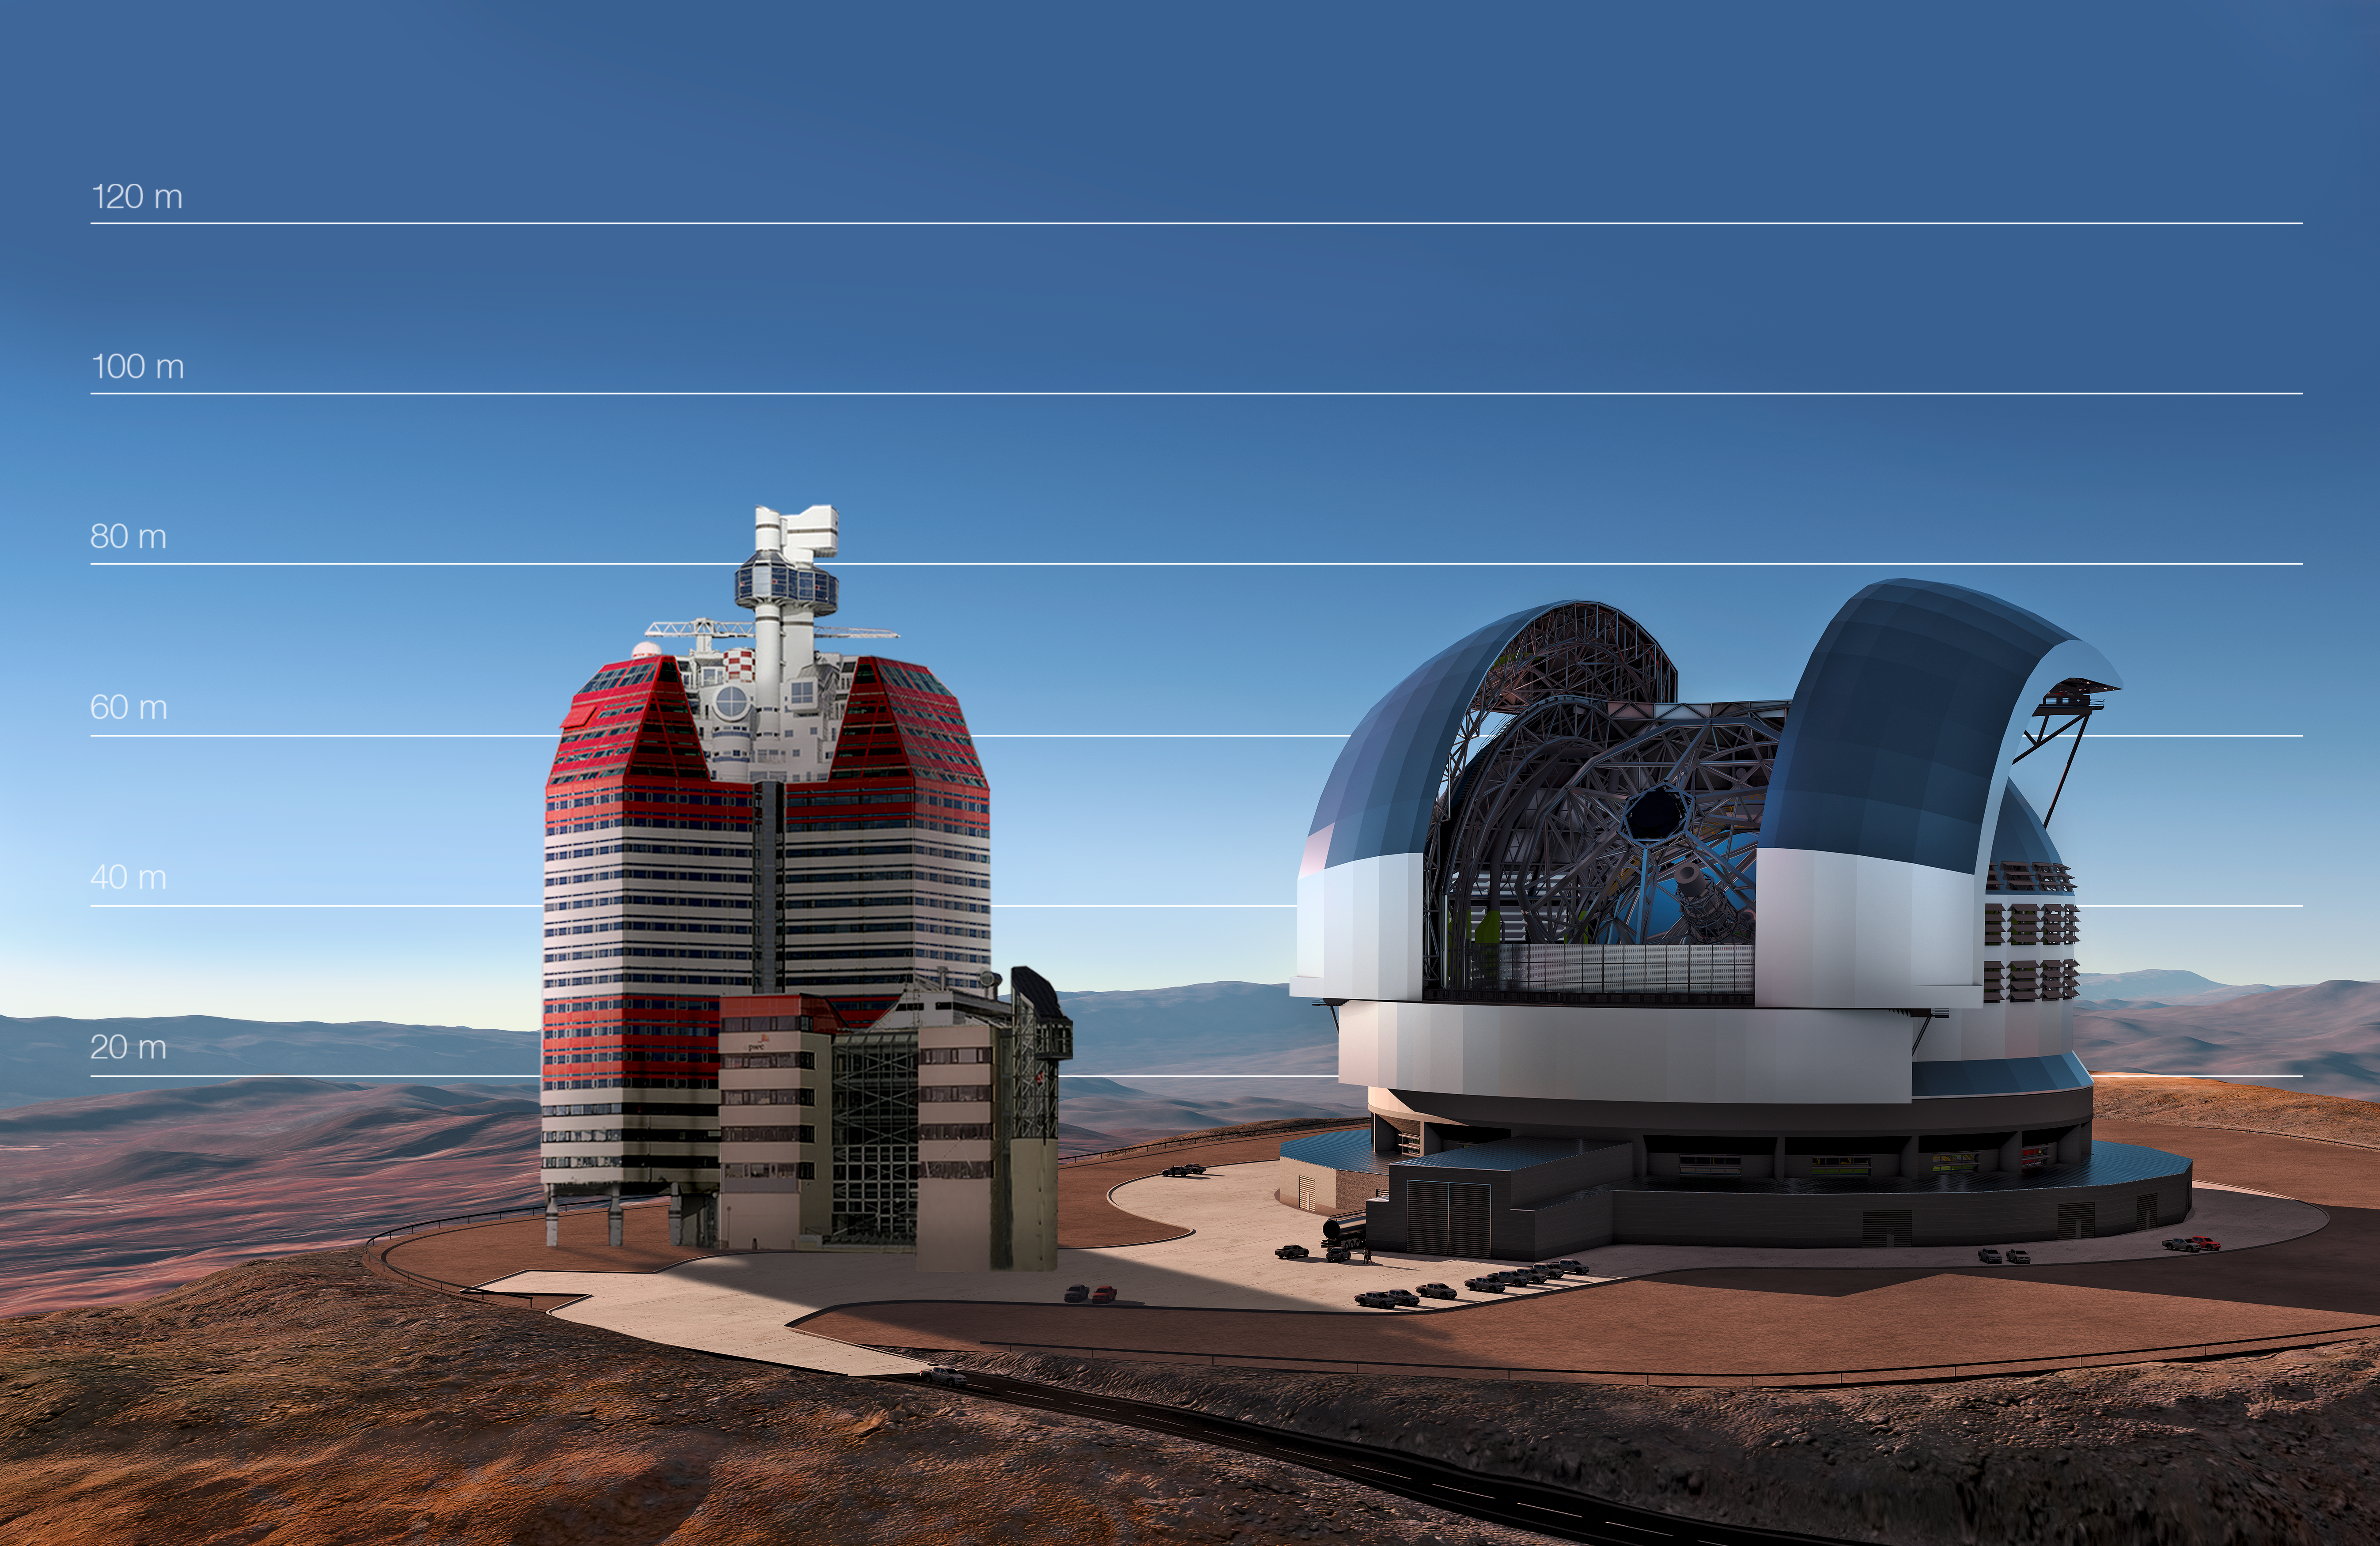

The E-ELT compared to the Lilla Bommen building in Gothenburg, Sweden

This artist's impression compares the E-ELT to the Lilla Bommen building in Gothenburg, Sweden.

Credit: ESO